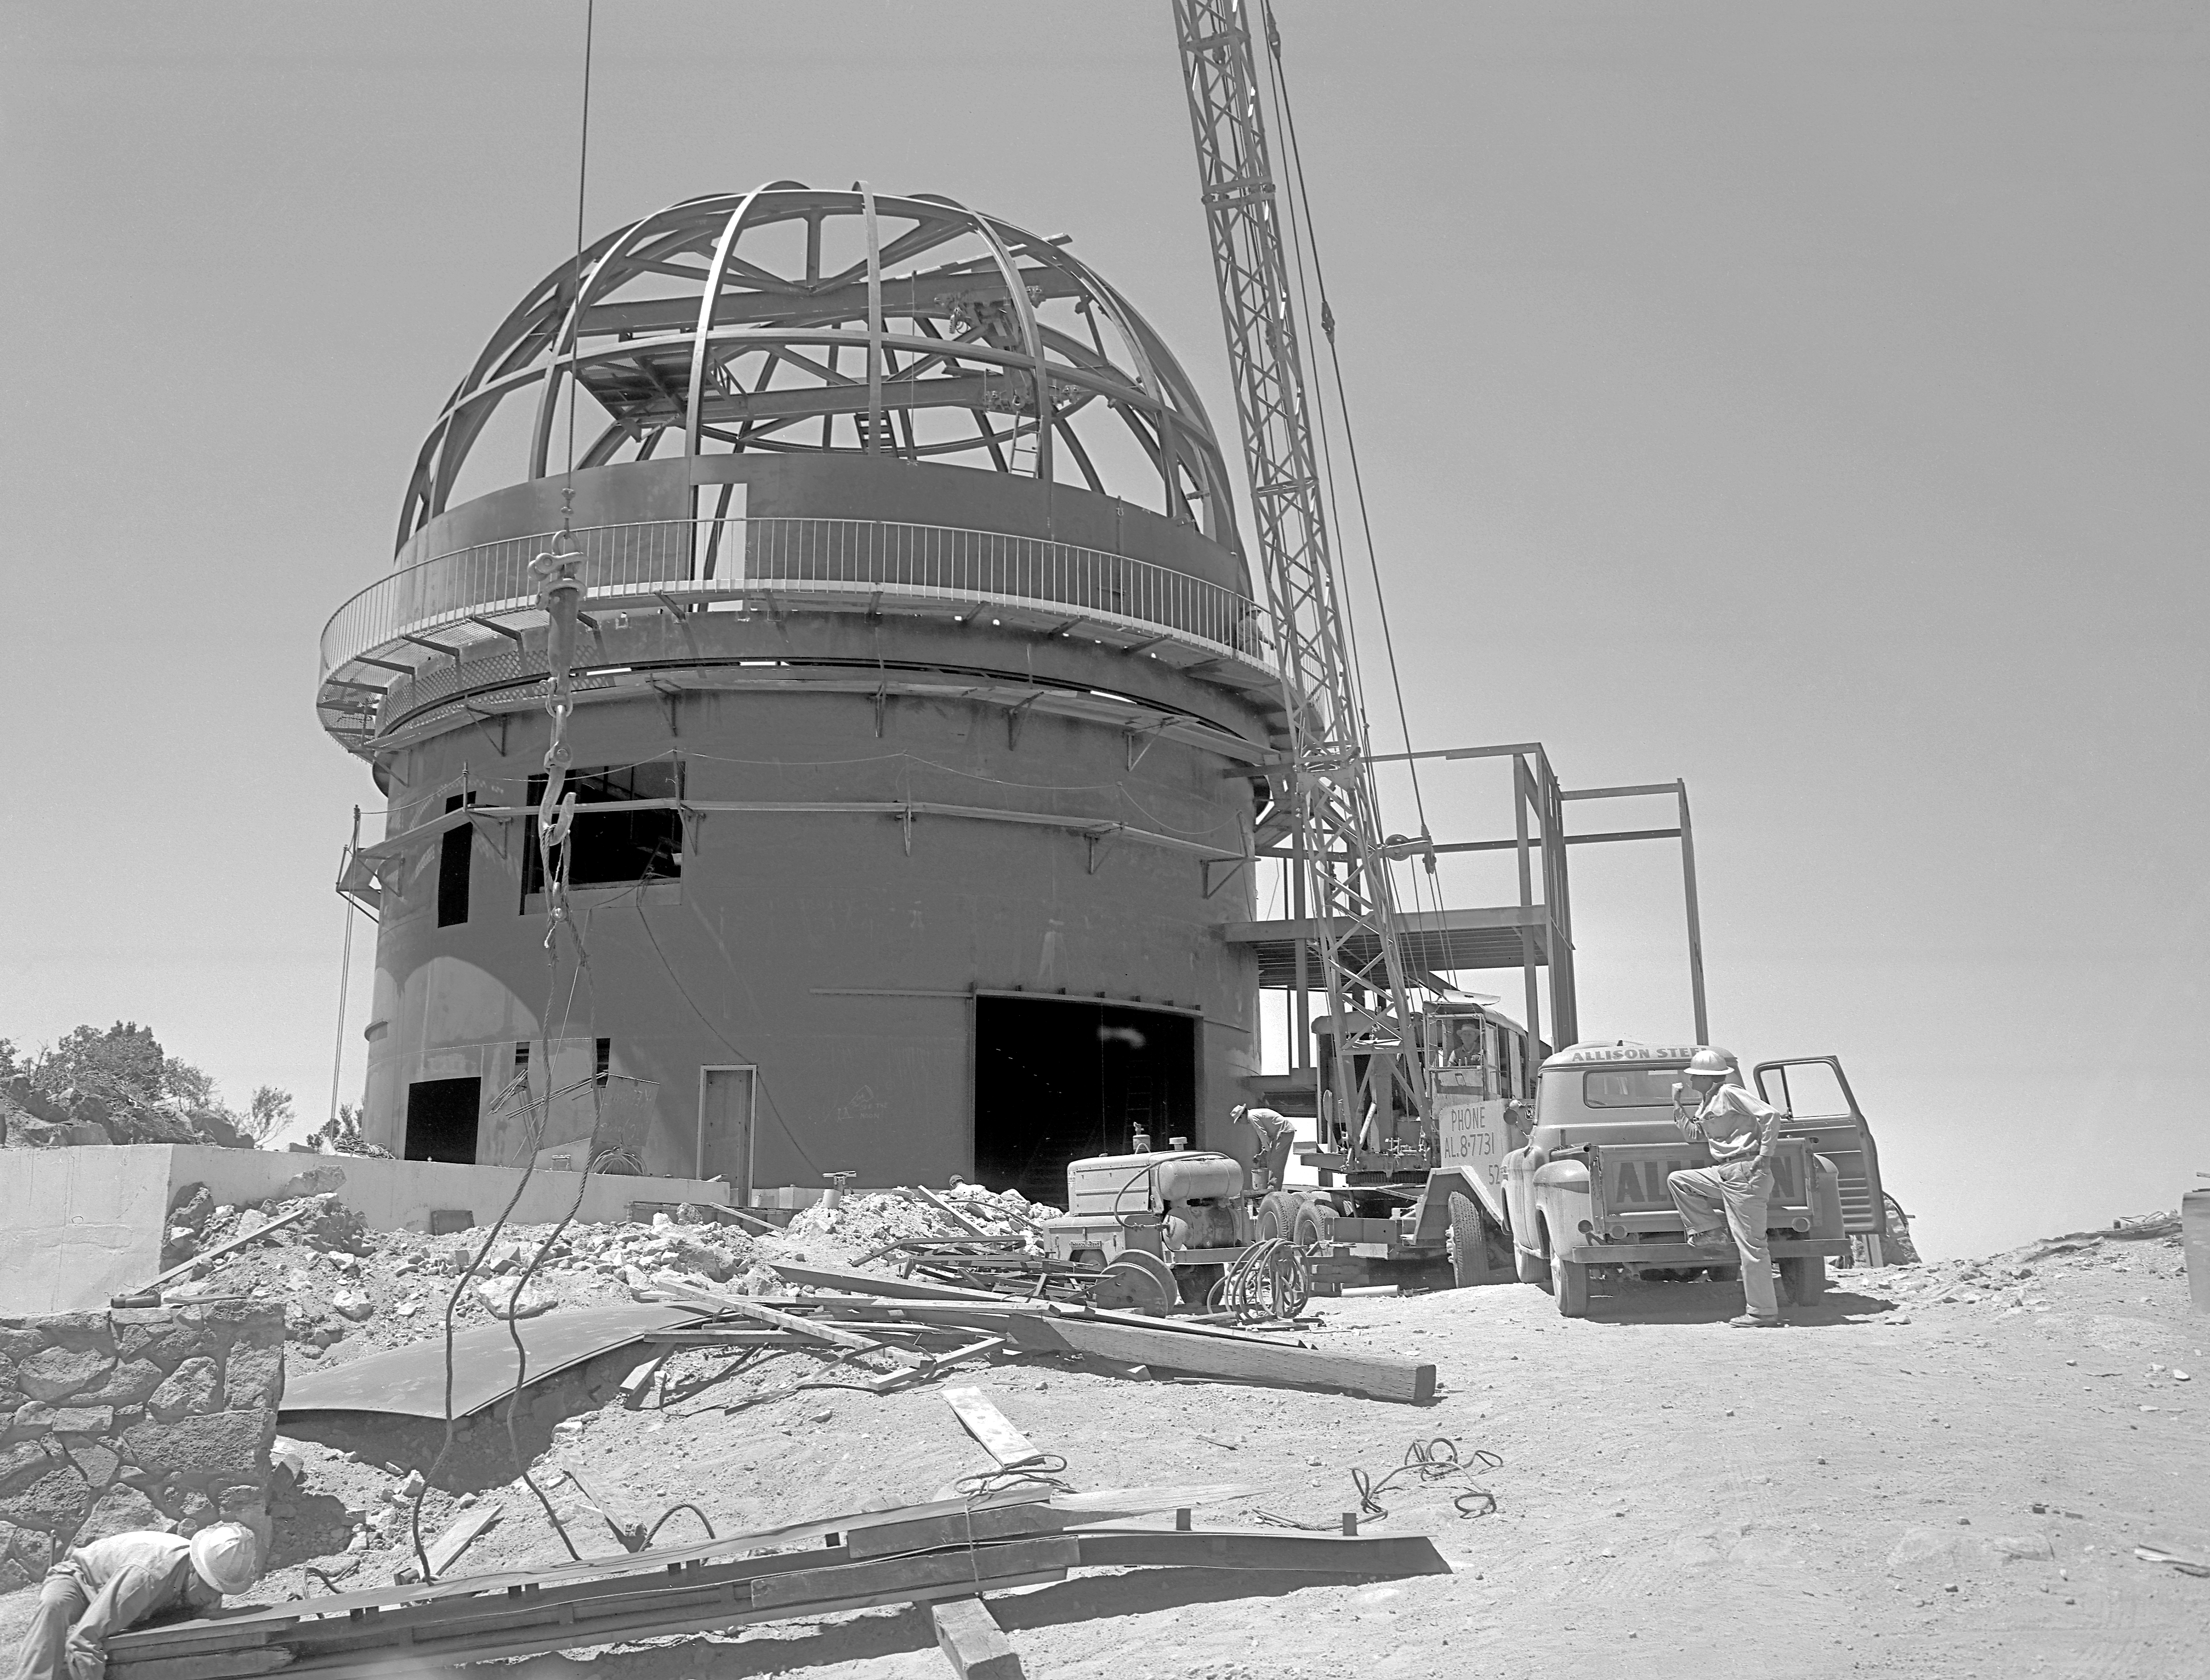

KPNO 2.1-meter under construction

Construction of the Kitt Peak National Observatory's 2.1-meter telescope, dating from 1960.

Credit: NOIRLab/NSF/AURA